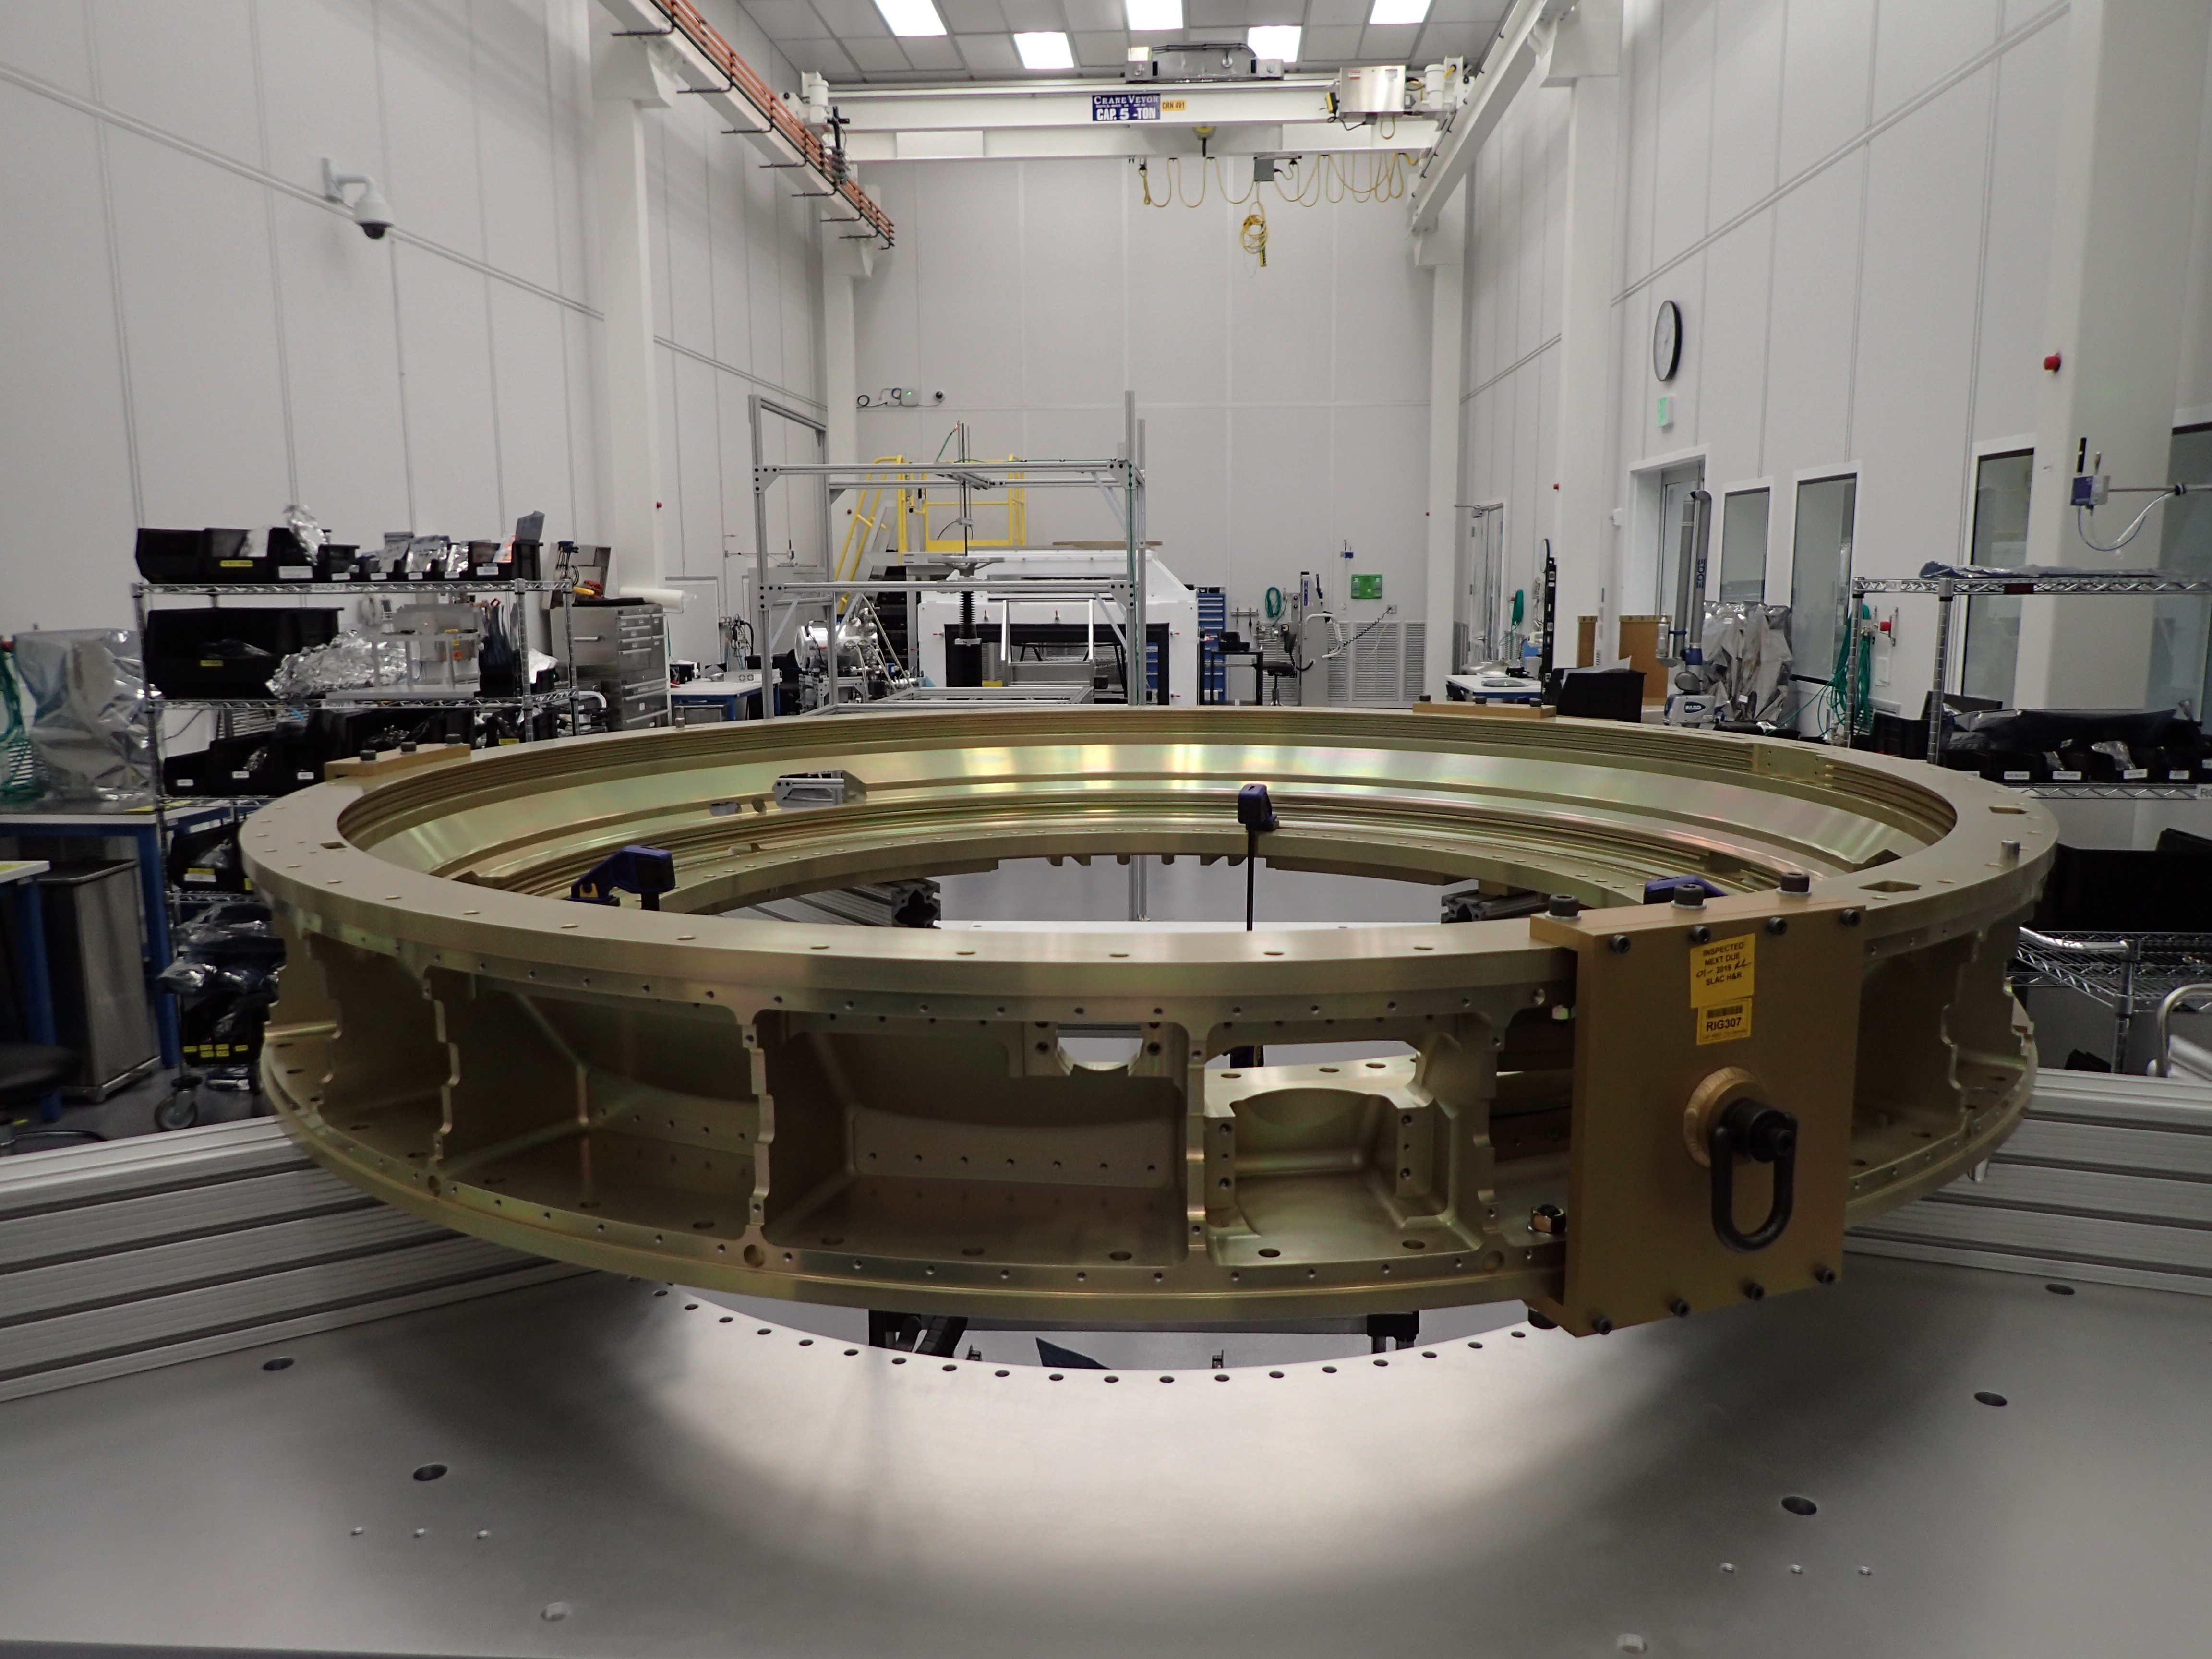

Camera Back Flange

The Back Flange of the LSST Camera was received at the SLAC National Accelerator Laboratory last week. Fabricated from a single piece of aluminum by subcontractor Keller Technologies in Buffalo, NY, the Back Flange provides structural support for the rest of the Camera and is the mechanical interface between the Camera and Telescope. At SLAC, purge line parts and covers will be attached to the flange over the next few months. Then it will be shipped to IN2P3 in France, where it will be integrated with the filter exchange carousel and auto changer.

Credit: NOIRLab/ Vera C. Rubin Observatory/ NSF/ AURA